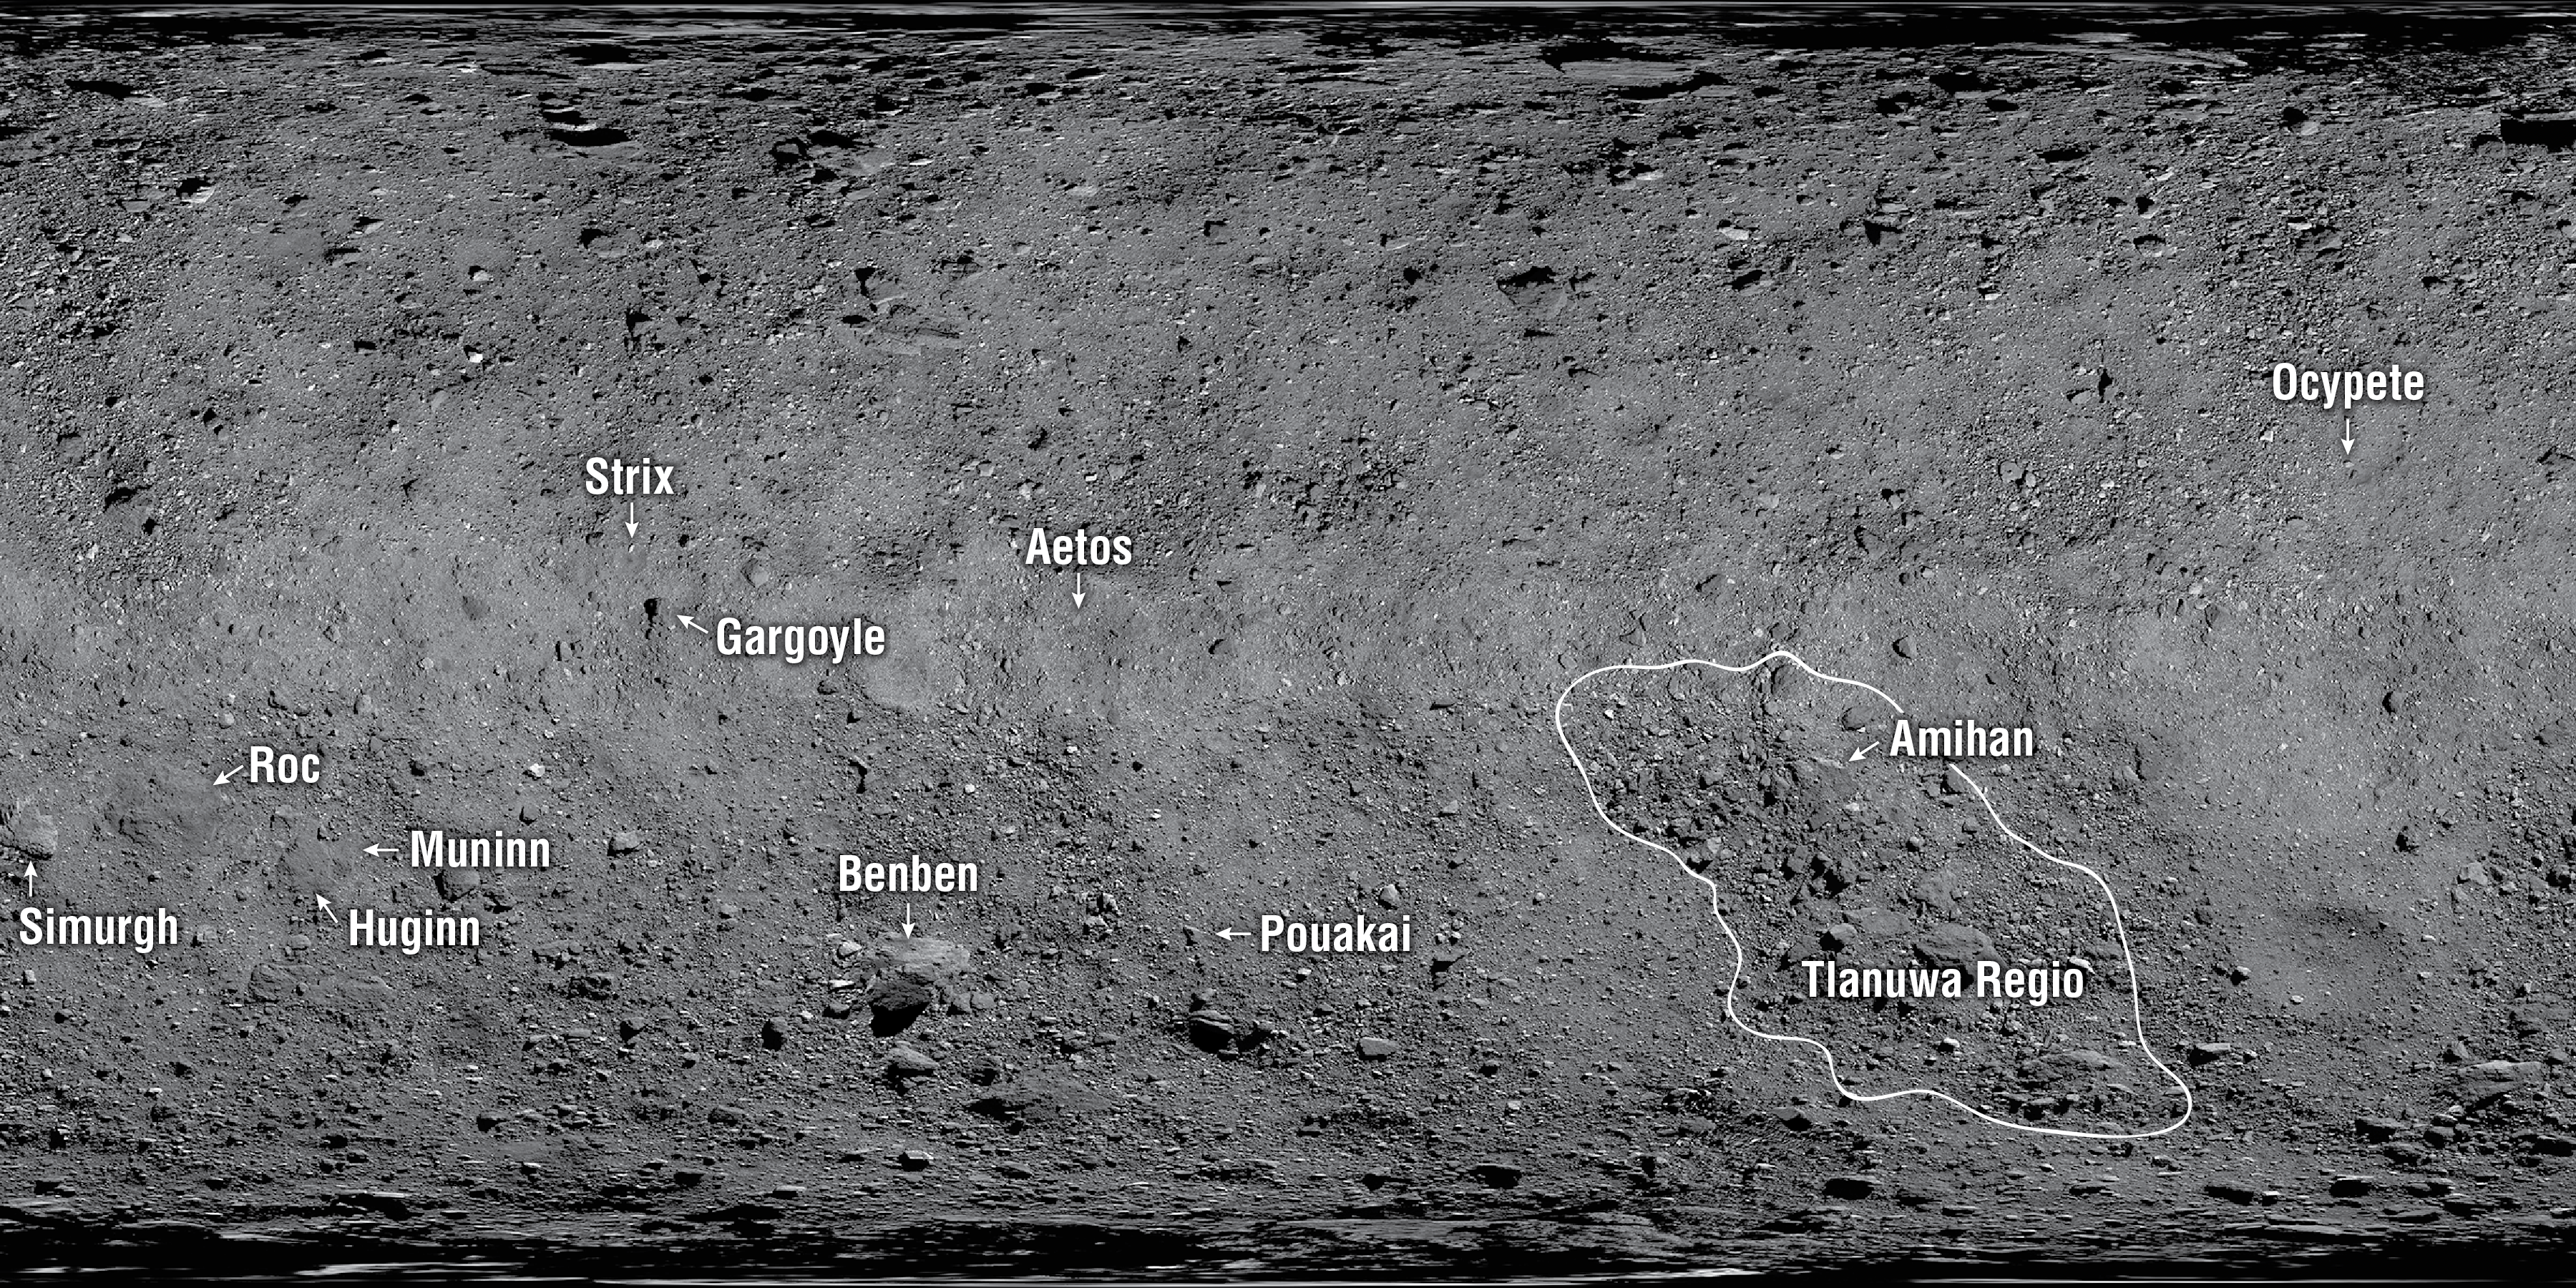

The 12 newly named features on Asteroid Bennu

The features on Asteroid Bennu have been given official names. Bennu’s own name was inspired by an ancient Egyptian deity, depicted as a bird, that was associated with the Sun, creation and rebirth. In keeping with this theme, the features have been given names related to mythological birds and bird-like creatures.

Credit: NASA/OSIRIS-REx